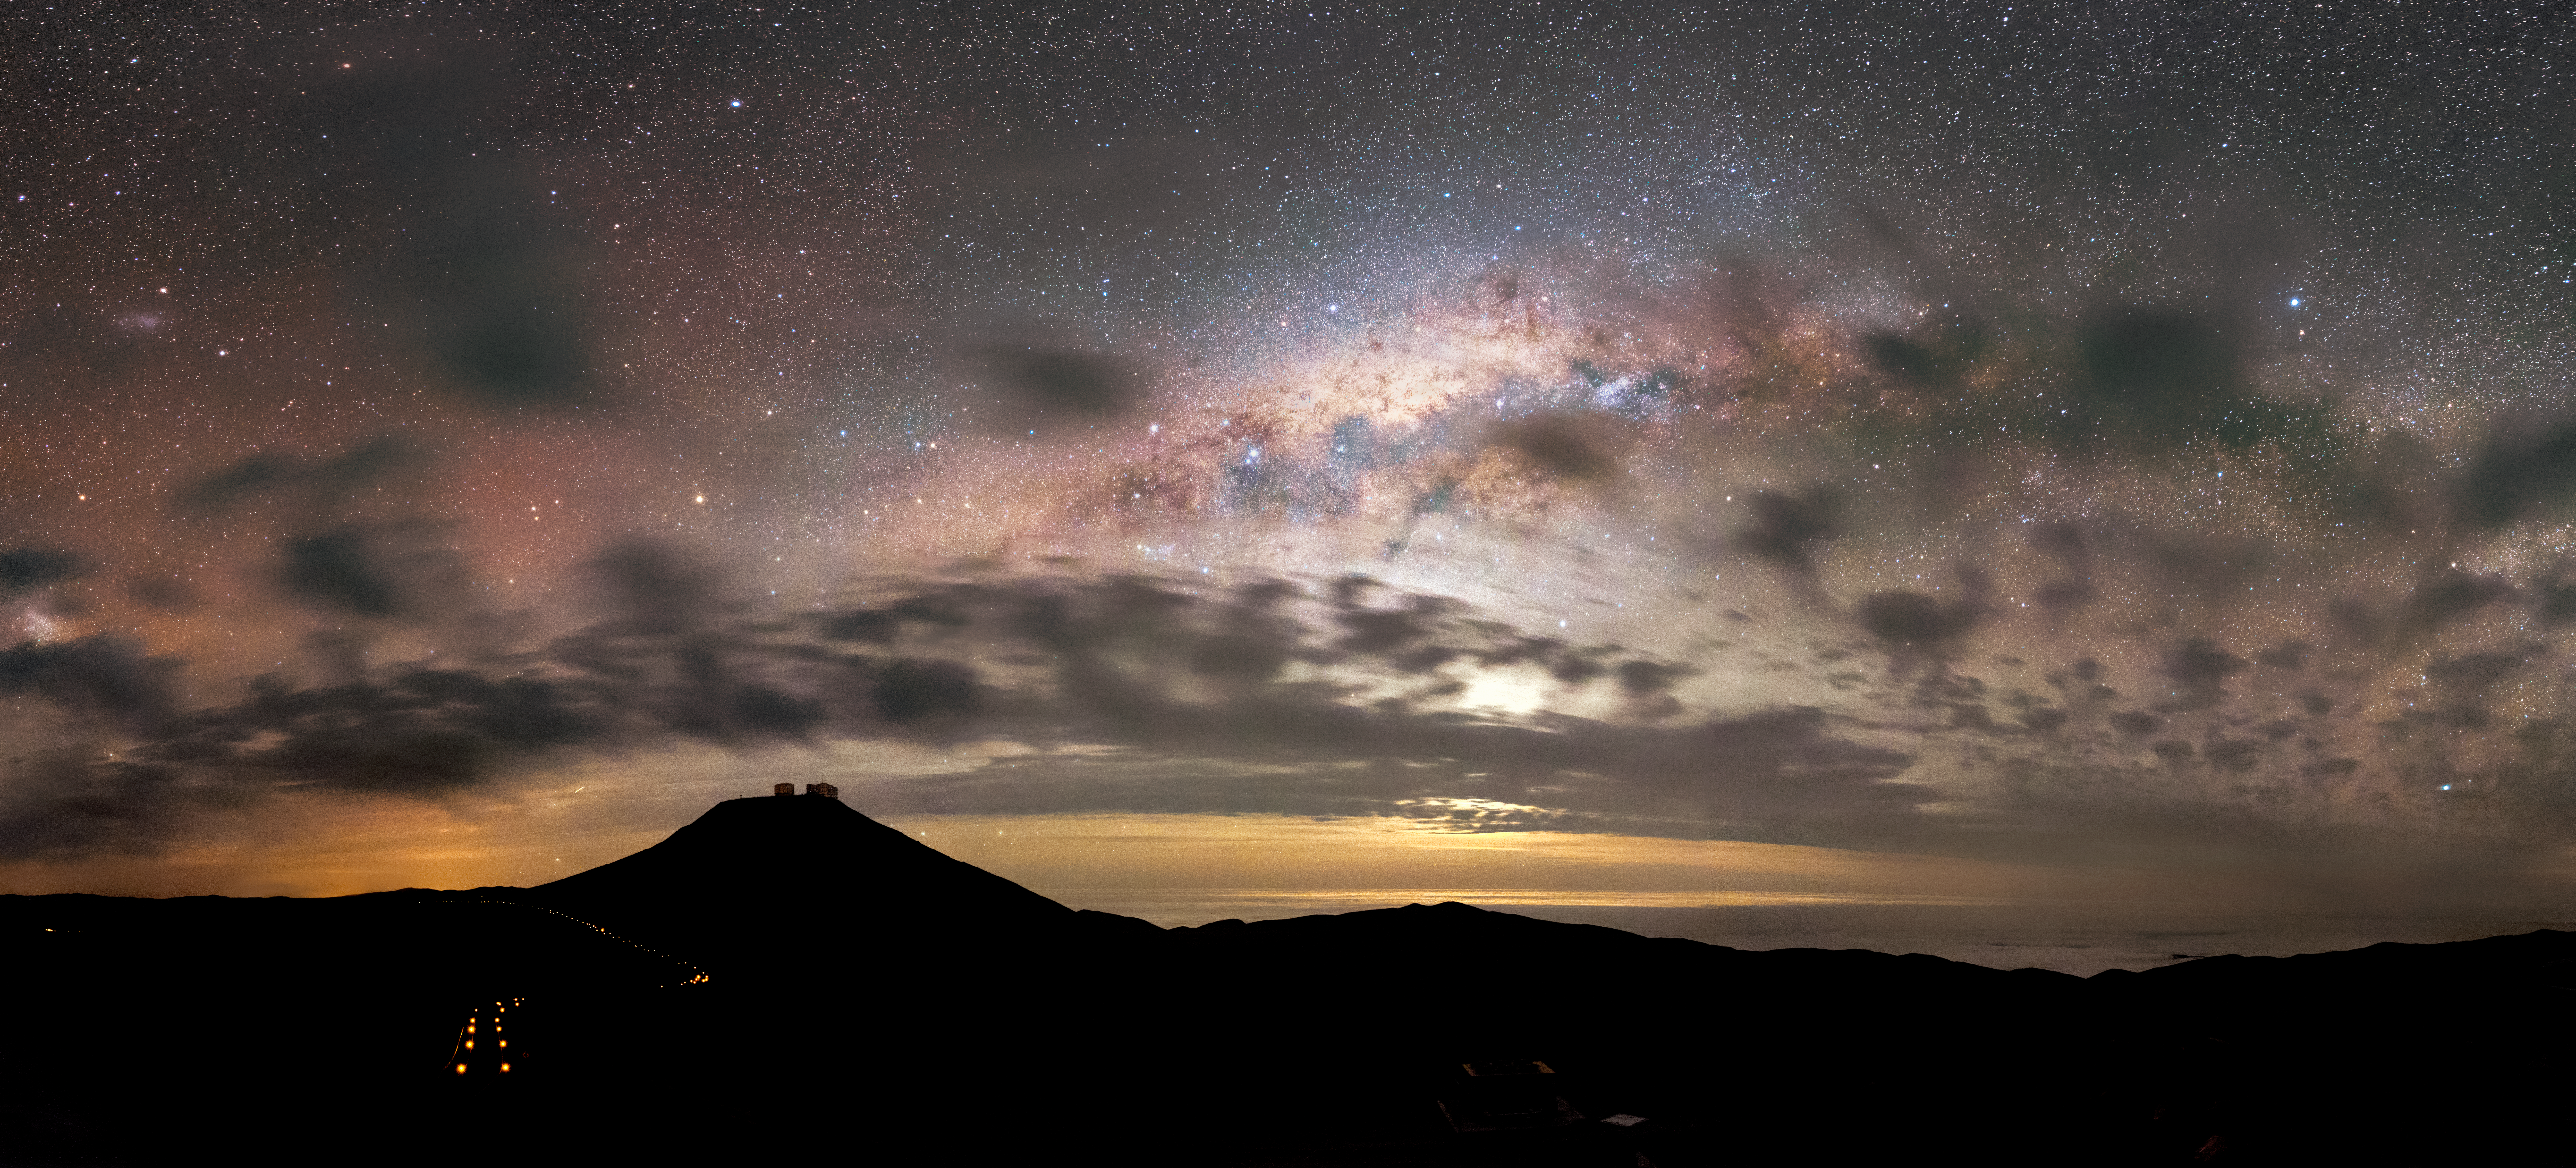

Unclocking the stars

Panoramic view of Cerro Paranal, home of the ESO Very Large Telescope array (VLT). Silhouettes of the four VLT 8.2m diameter telescopes are visible on the top of the mountain, with the bright Milky Way partially just beginning to reveal itself as the sun slips below the horizon.

Credit: ESO